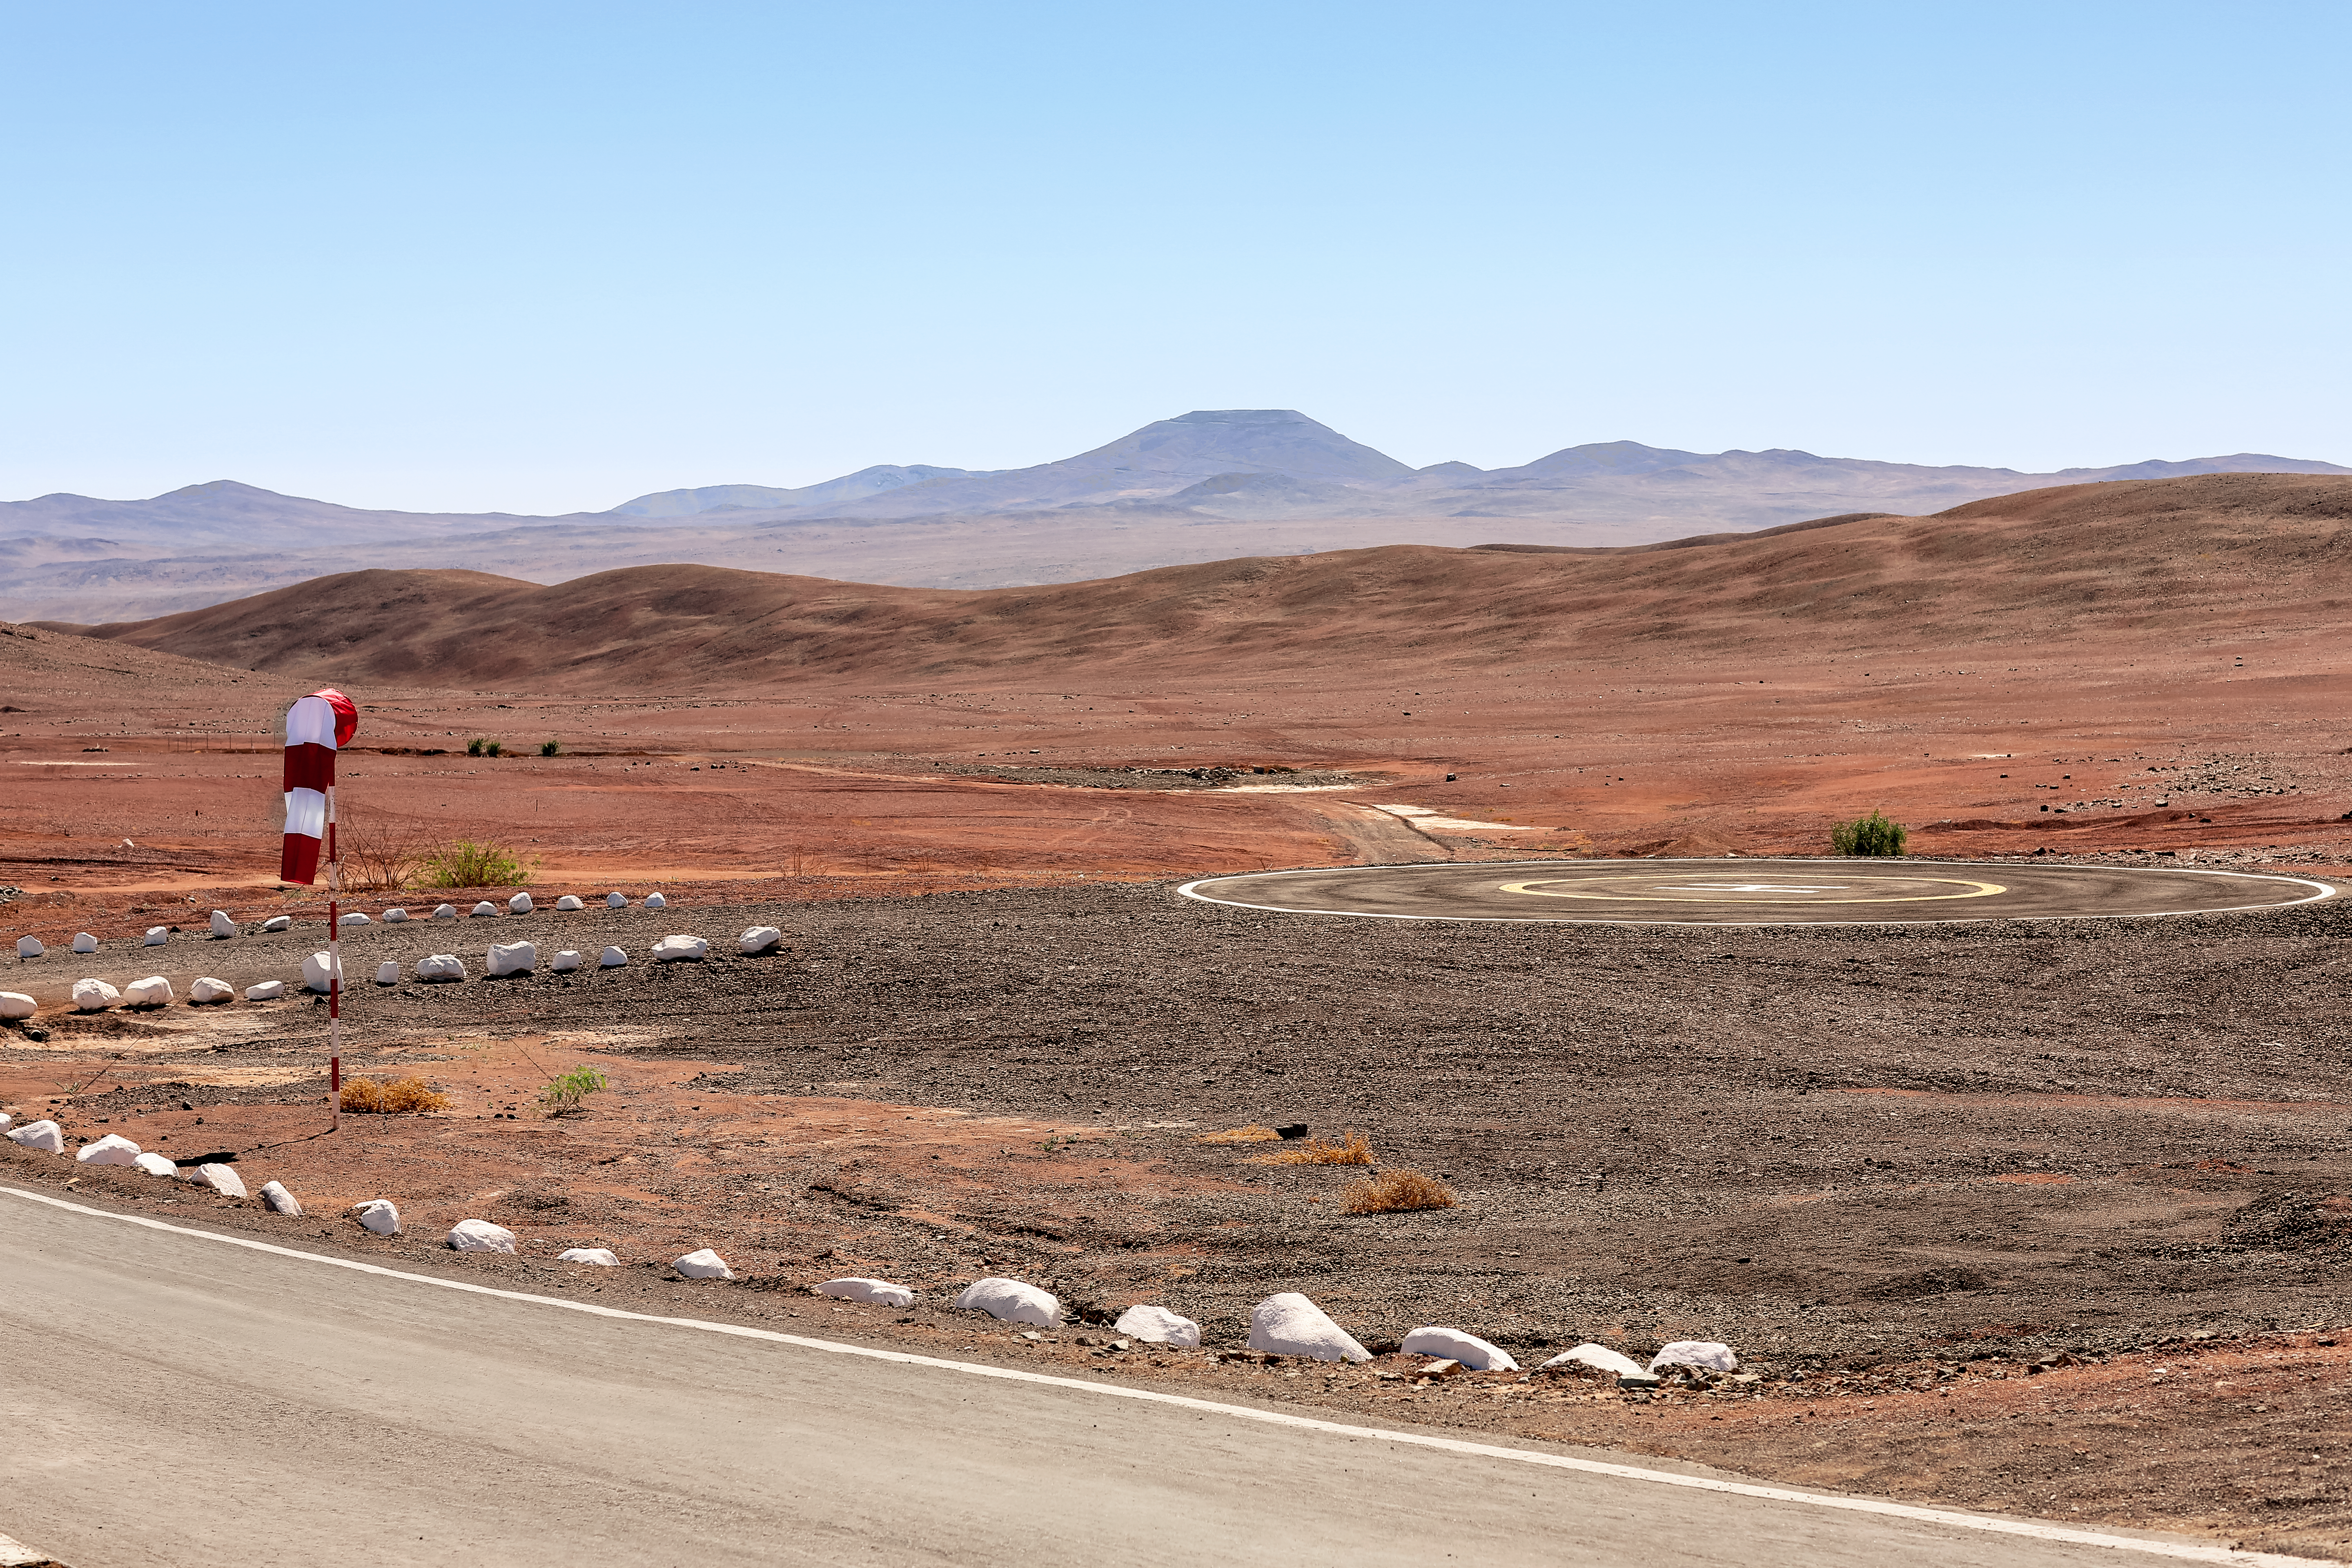

Atacama Desert Landscape

The Atacama desert is the home of two ESO observatories, La Silla Observatory and Paranal Observatory. The natural high elevation of the landscape and the almost total lack of water vapor and precipitation make this a perfect location for astronomical observations.

Credit: L. Honnorat/ESO